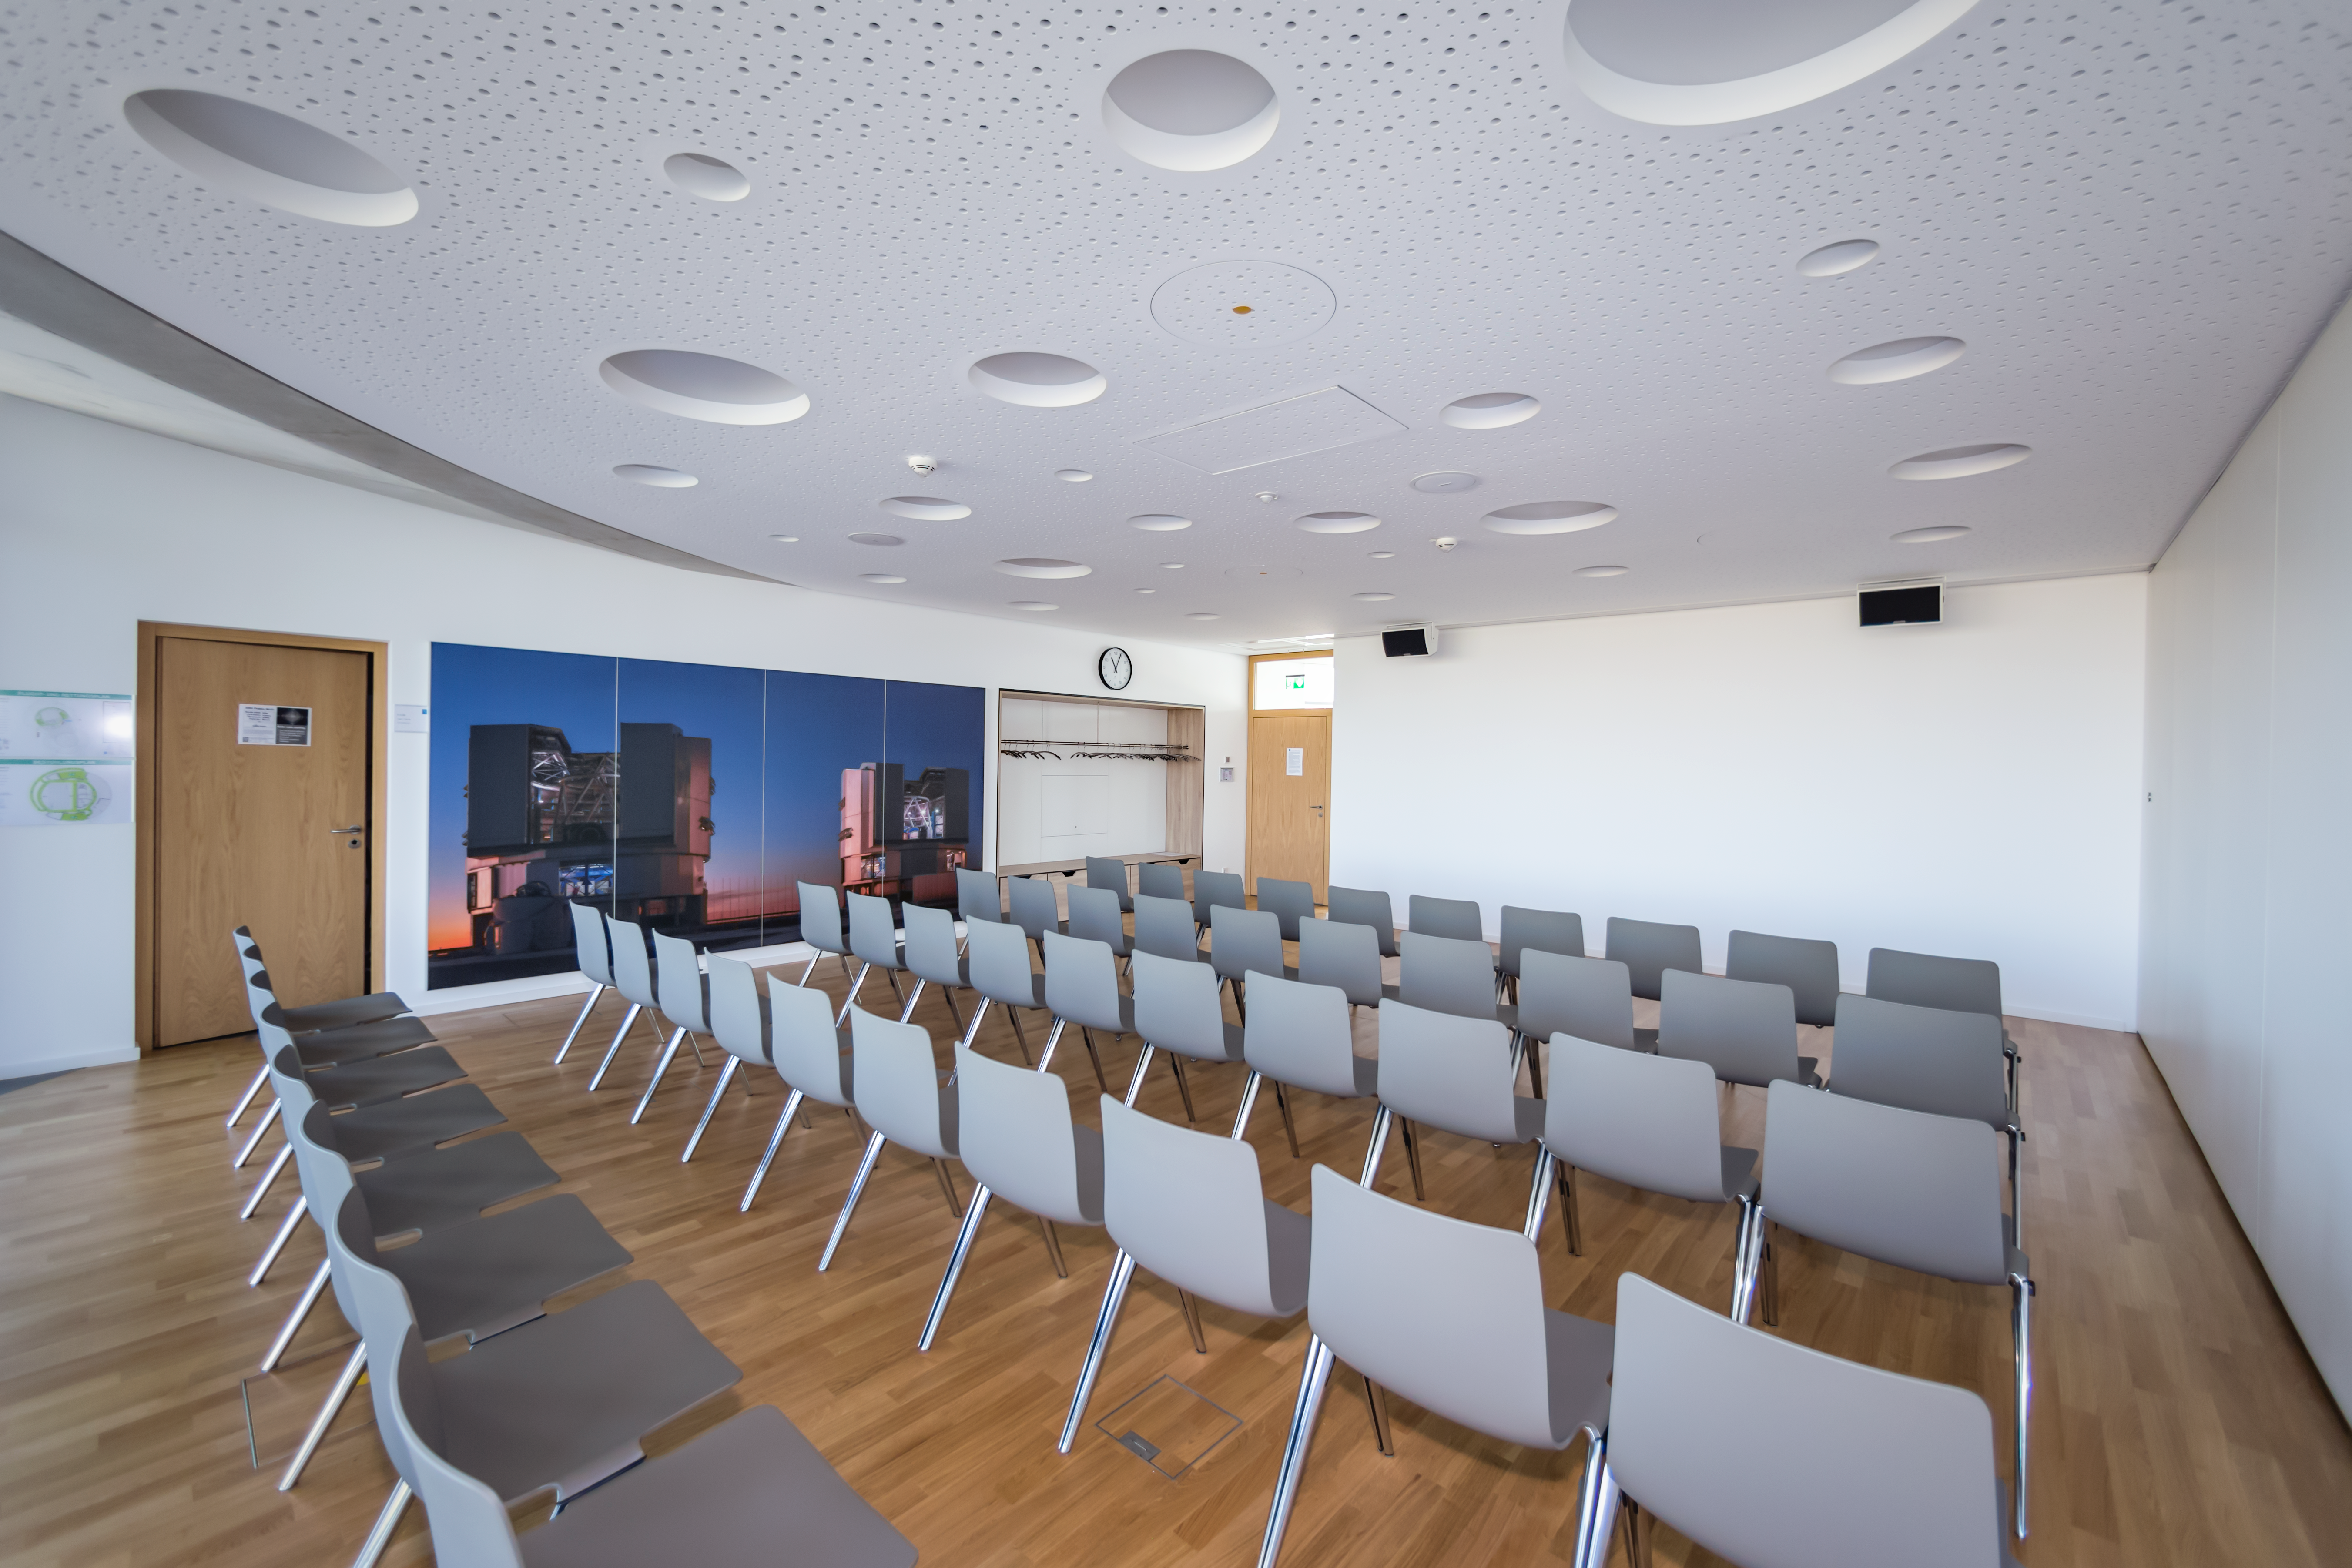

ESO Supernova seminar room

The seminar room is situated on the top floor of the ESO Supernova Planetarium & Visitor Centre. It is a perfect space for business meetings, workshops, conferences, press events, seminars and other such events. The room can be be split in half to form two smaller rooms: Sagittarius and Scorpius, and there is also a small neighbouring foyer where light refreshments can be served.

Credit: ESO/P. Horálek